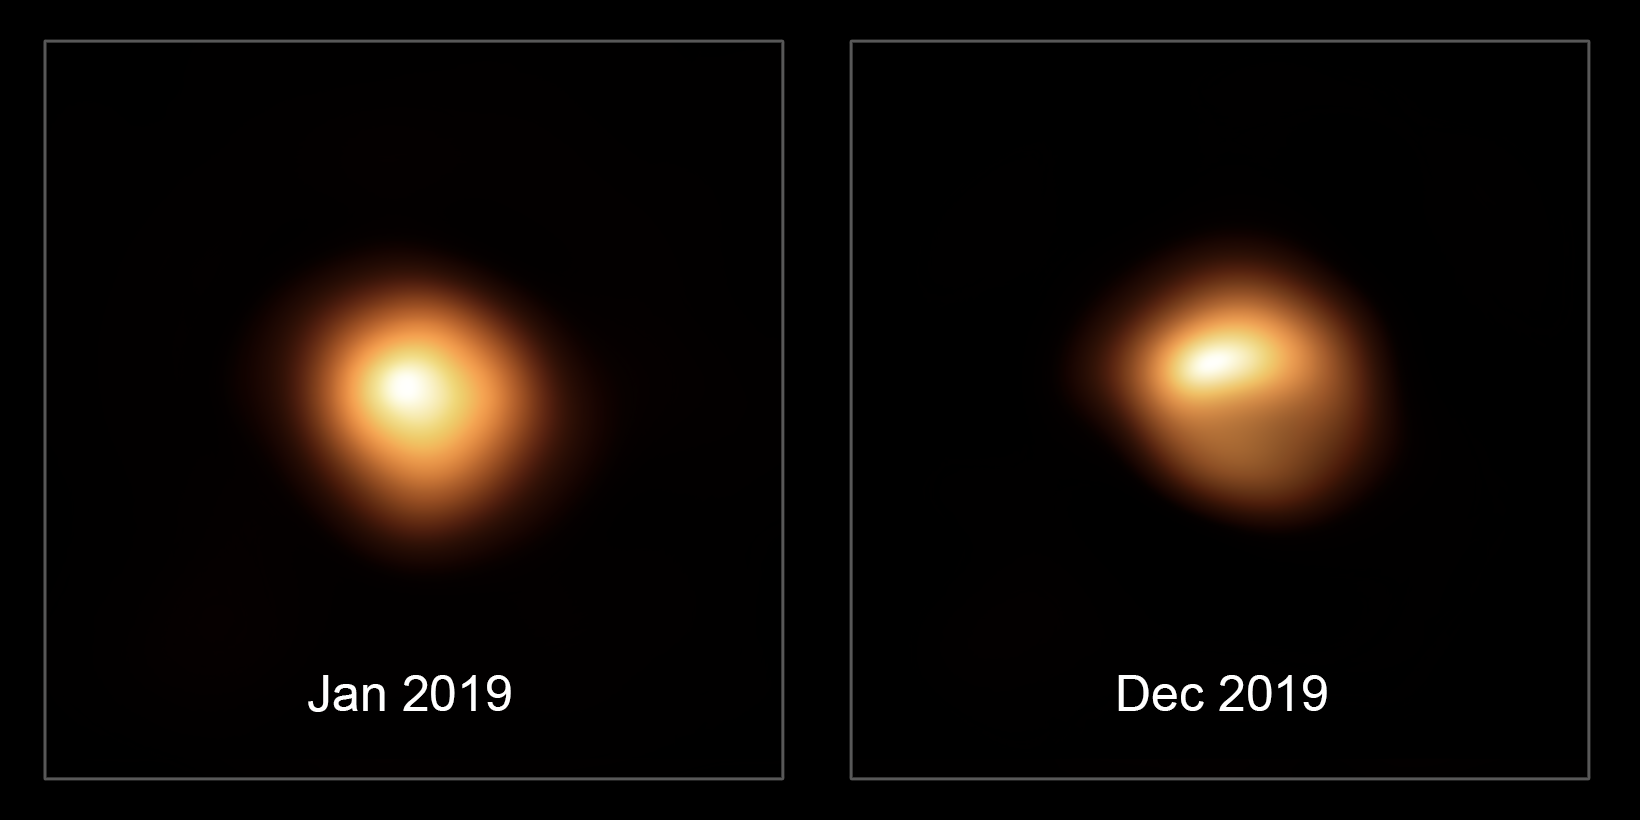

Betelgeuse before and after dimming

This comparison image shows the star Betelgeuse before and after its unprecedented dimming. The observations, taken with the SPHERE instrument on ESO’s Very Large Telescope in January and December 2019, show how much the star has faded and how its apparent shape has changed.

Credit: ESO/M. Montargès et al.